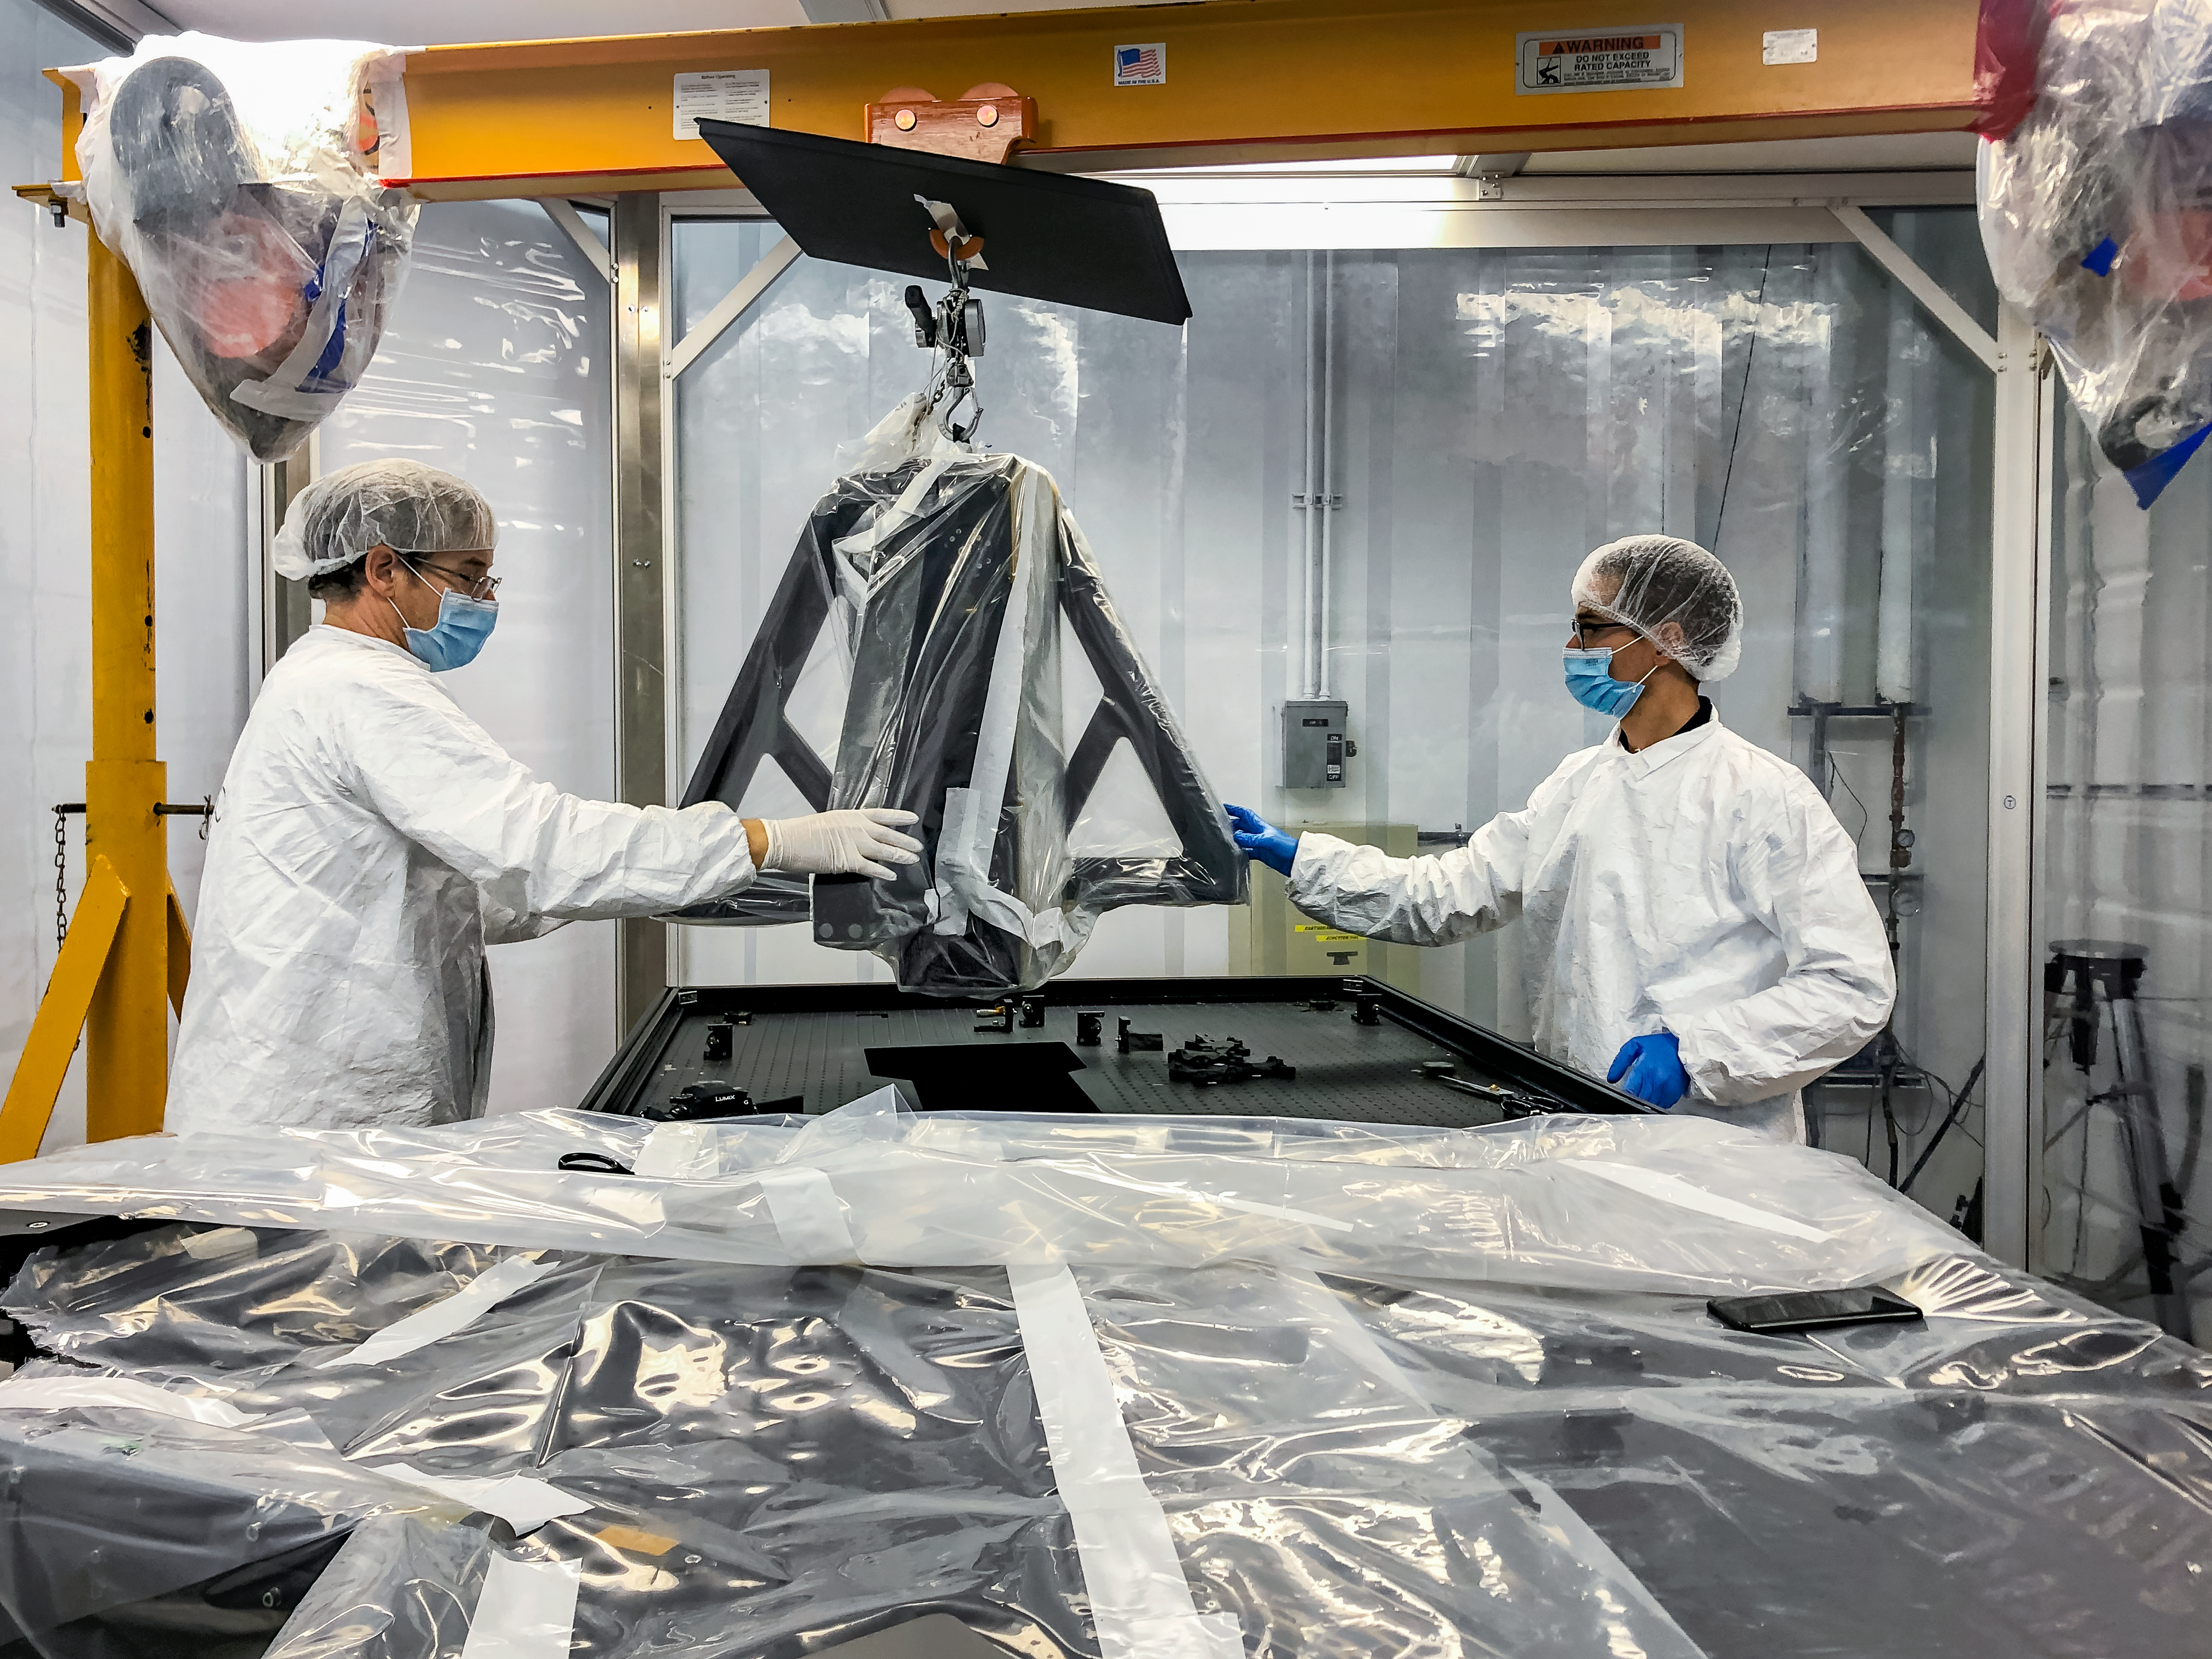

GHOST Optical Bench Installation

GHOST, the Gemini High-resolution Optical SpecTrograph, is the next Gemini facility instrument and will provide world-class, high-resolution spectroscopic capabilities to the Gemini community. It is an instrument for Gemini South in Chile. Australian Astronomical Optics (AAO) at Macquarie University leads the GHOST team, which includes the National Research Council Herzberg (NRC-H), for the construction of the spectrograph and the Australian National University (ANU) leads on the instrument control system and data reduction software.

Major components of GHOST were delivered to the AURA Recinto in Chile just after the pandemic started and remained there for 8 months before they were delivered to Gemini South in February 2021.

Now, with travel restrictions lessened, teams from NRC Canada, AAO Australia, and Gemini North are working with the Gemini South GHOST project team and the rest of the Cerro Pachón day crew to assemble the GHOST spectrograph.

The teams are into week four of this effort, and they are on schedule to commission GHOST in late June. Twilight tests are due to take place in late May. The following milestones have already been met:

75% of the 9-feet-tall outer enclosure assembly completed
Optical bench support structure assembled and 1000-lb bench installed
All the optics inspected, finding no shipping damage or coating degradation from long storage
All optics mounted on the optical bench, and white pupil relay aligned
Both detectors under vacuum
All electronics unpacked, inspected and tested; assembly is ~ 50% complete

GHOST will enable astronomers to investigate a broad range of science goals, from the composition of the first stars to the characterization of exoplanetary systems. GHOST will also provide crucial follow-up of interesting targets emerging from many ongoing and future surveys, such as Vera C. Rubin Observatory’s Legacy Survey of Space and Time, SkyMapper and GAIA.

Credit: NOIRLab/AURA/NSF